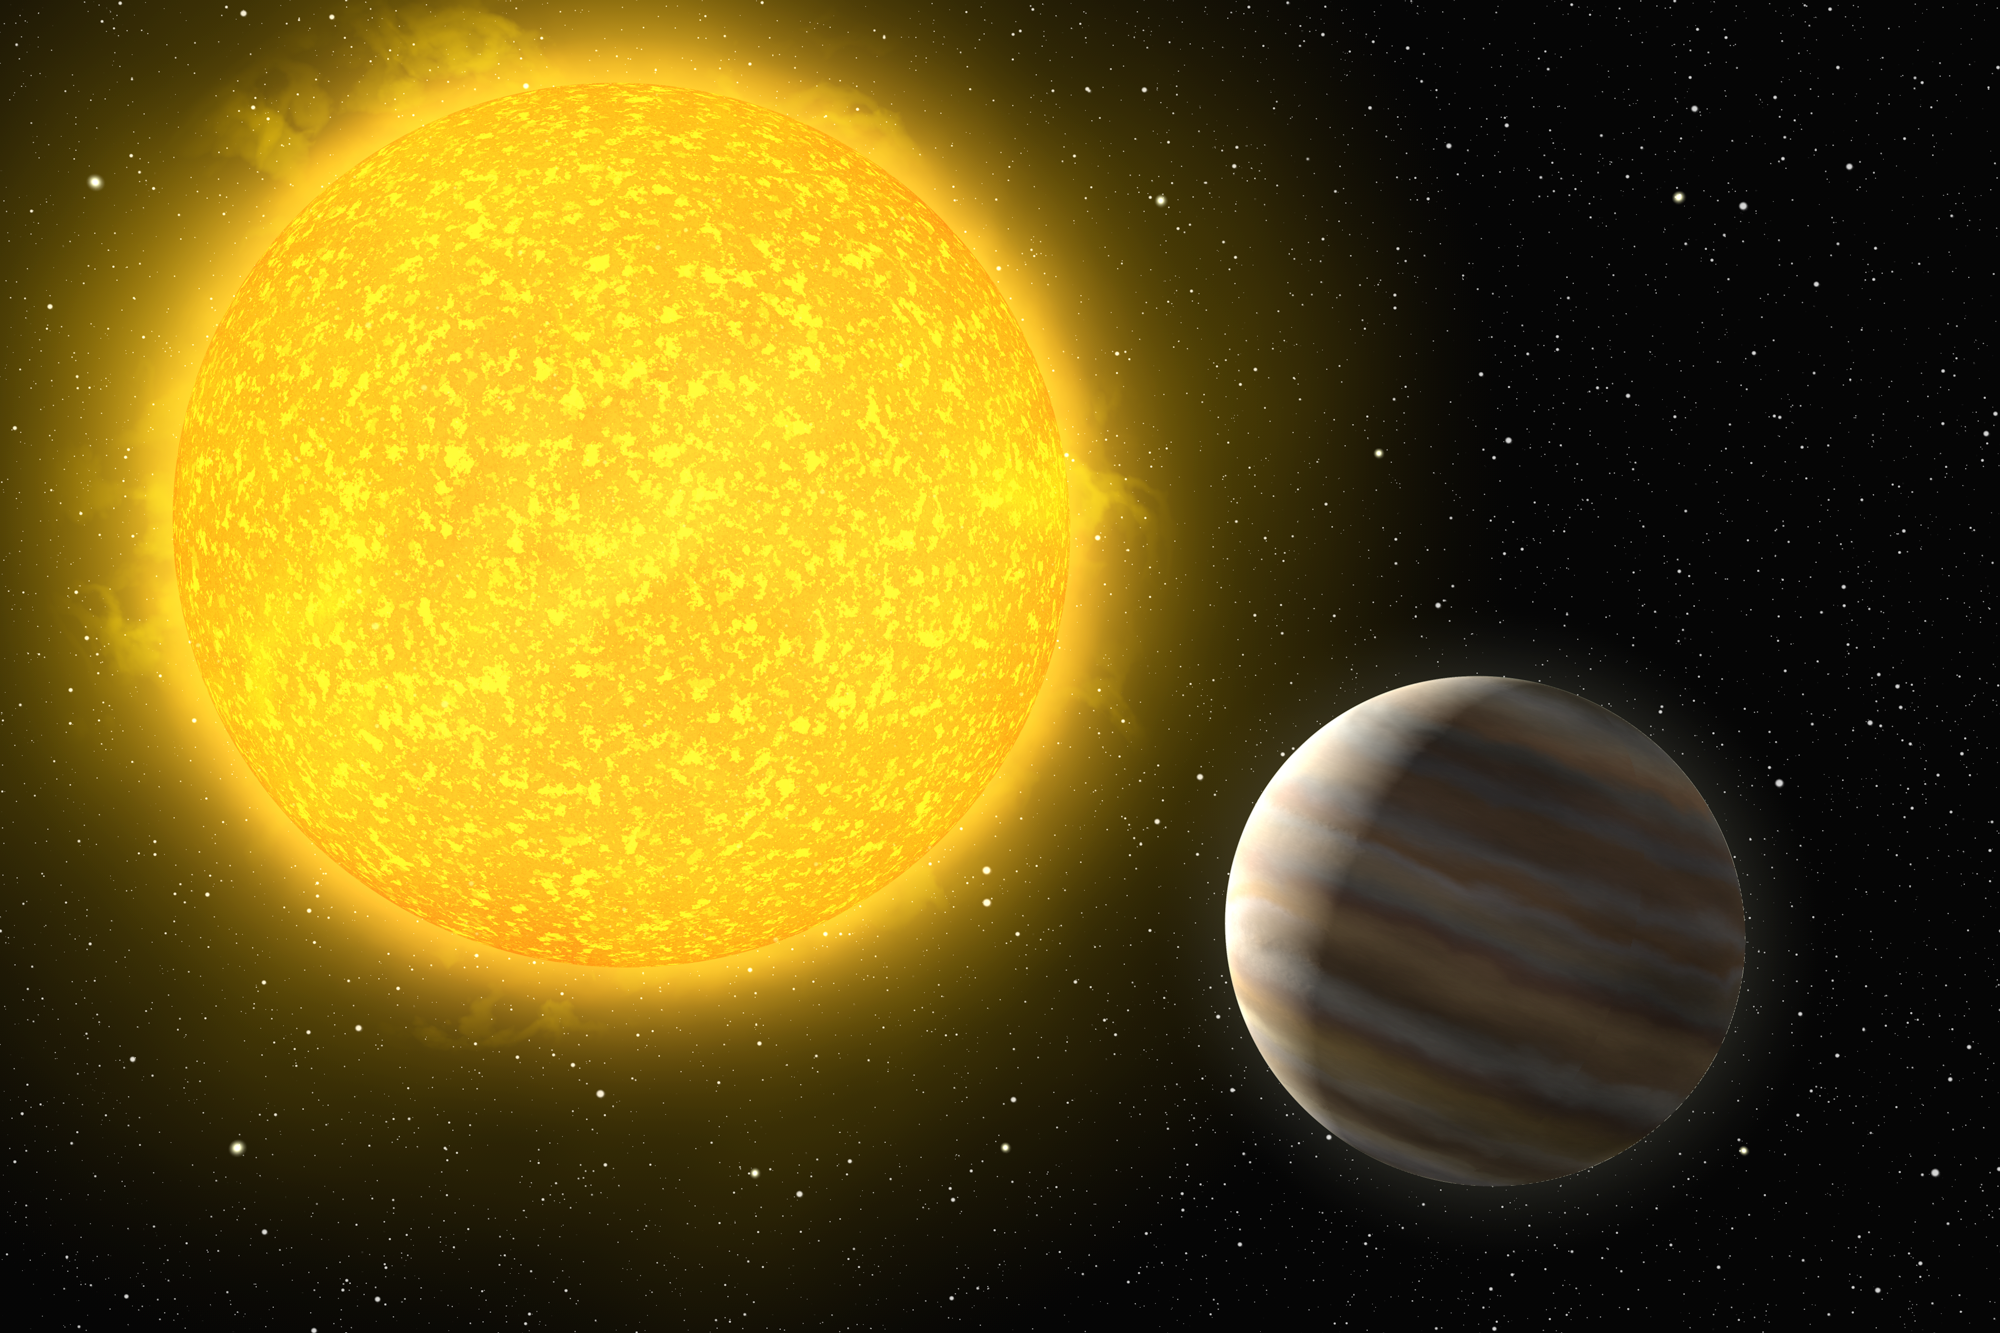

A planet around a hot star

Artist's impression of the planet OGLE-TR-L9b. Circling its host star in about 2.5 days, it lies at only three percent of the Earth-Sun distance from its star, making the planet very hot with a bloated roiling atmosphere. The star itself is the hottest star with a planet ever discovered.

Credit: ESO/H. Zodet